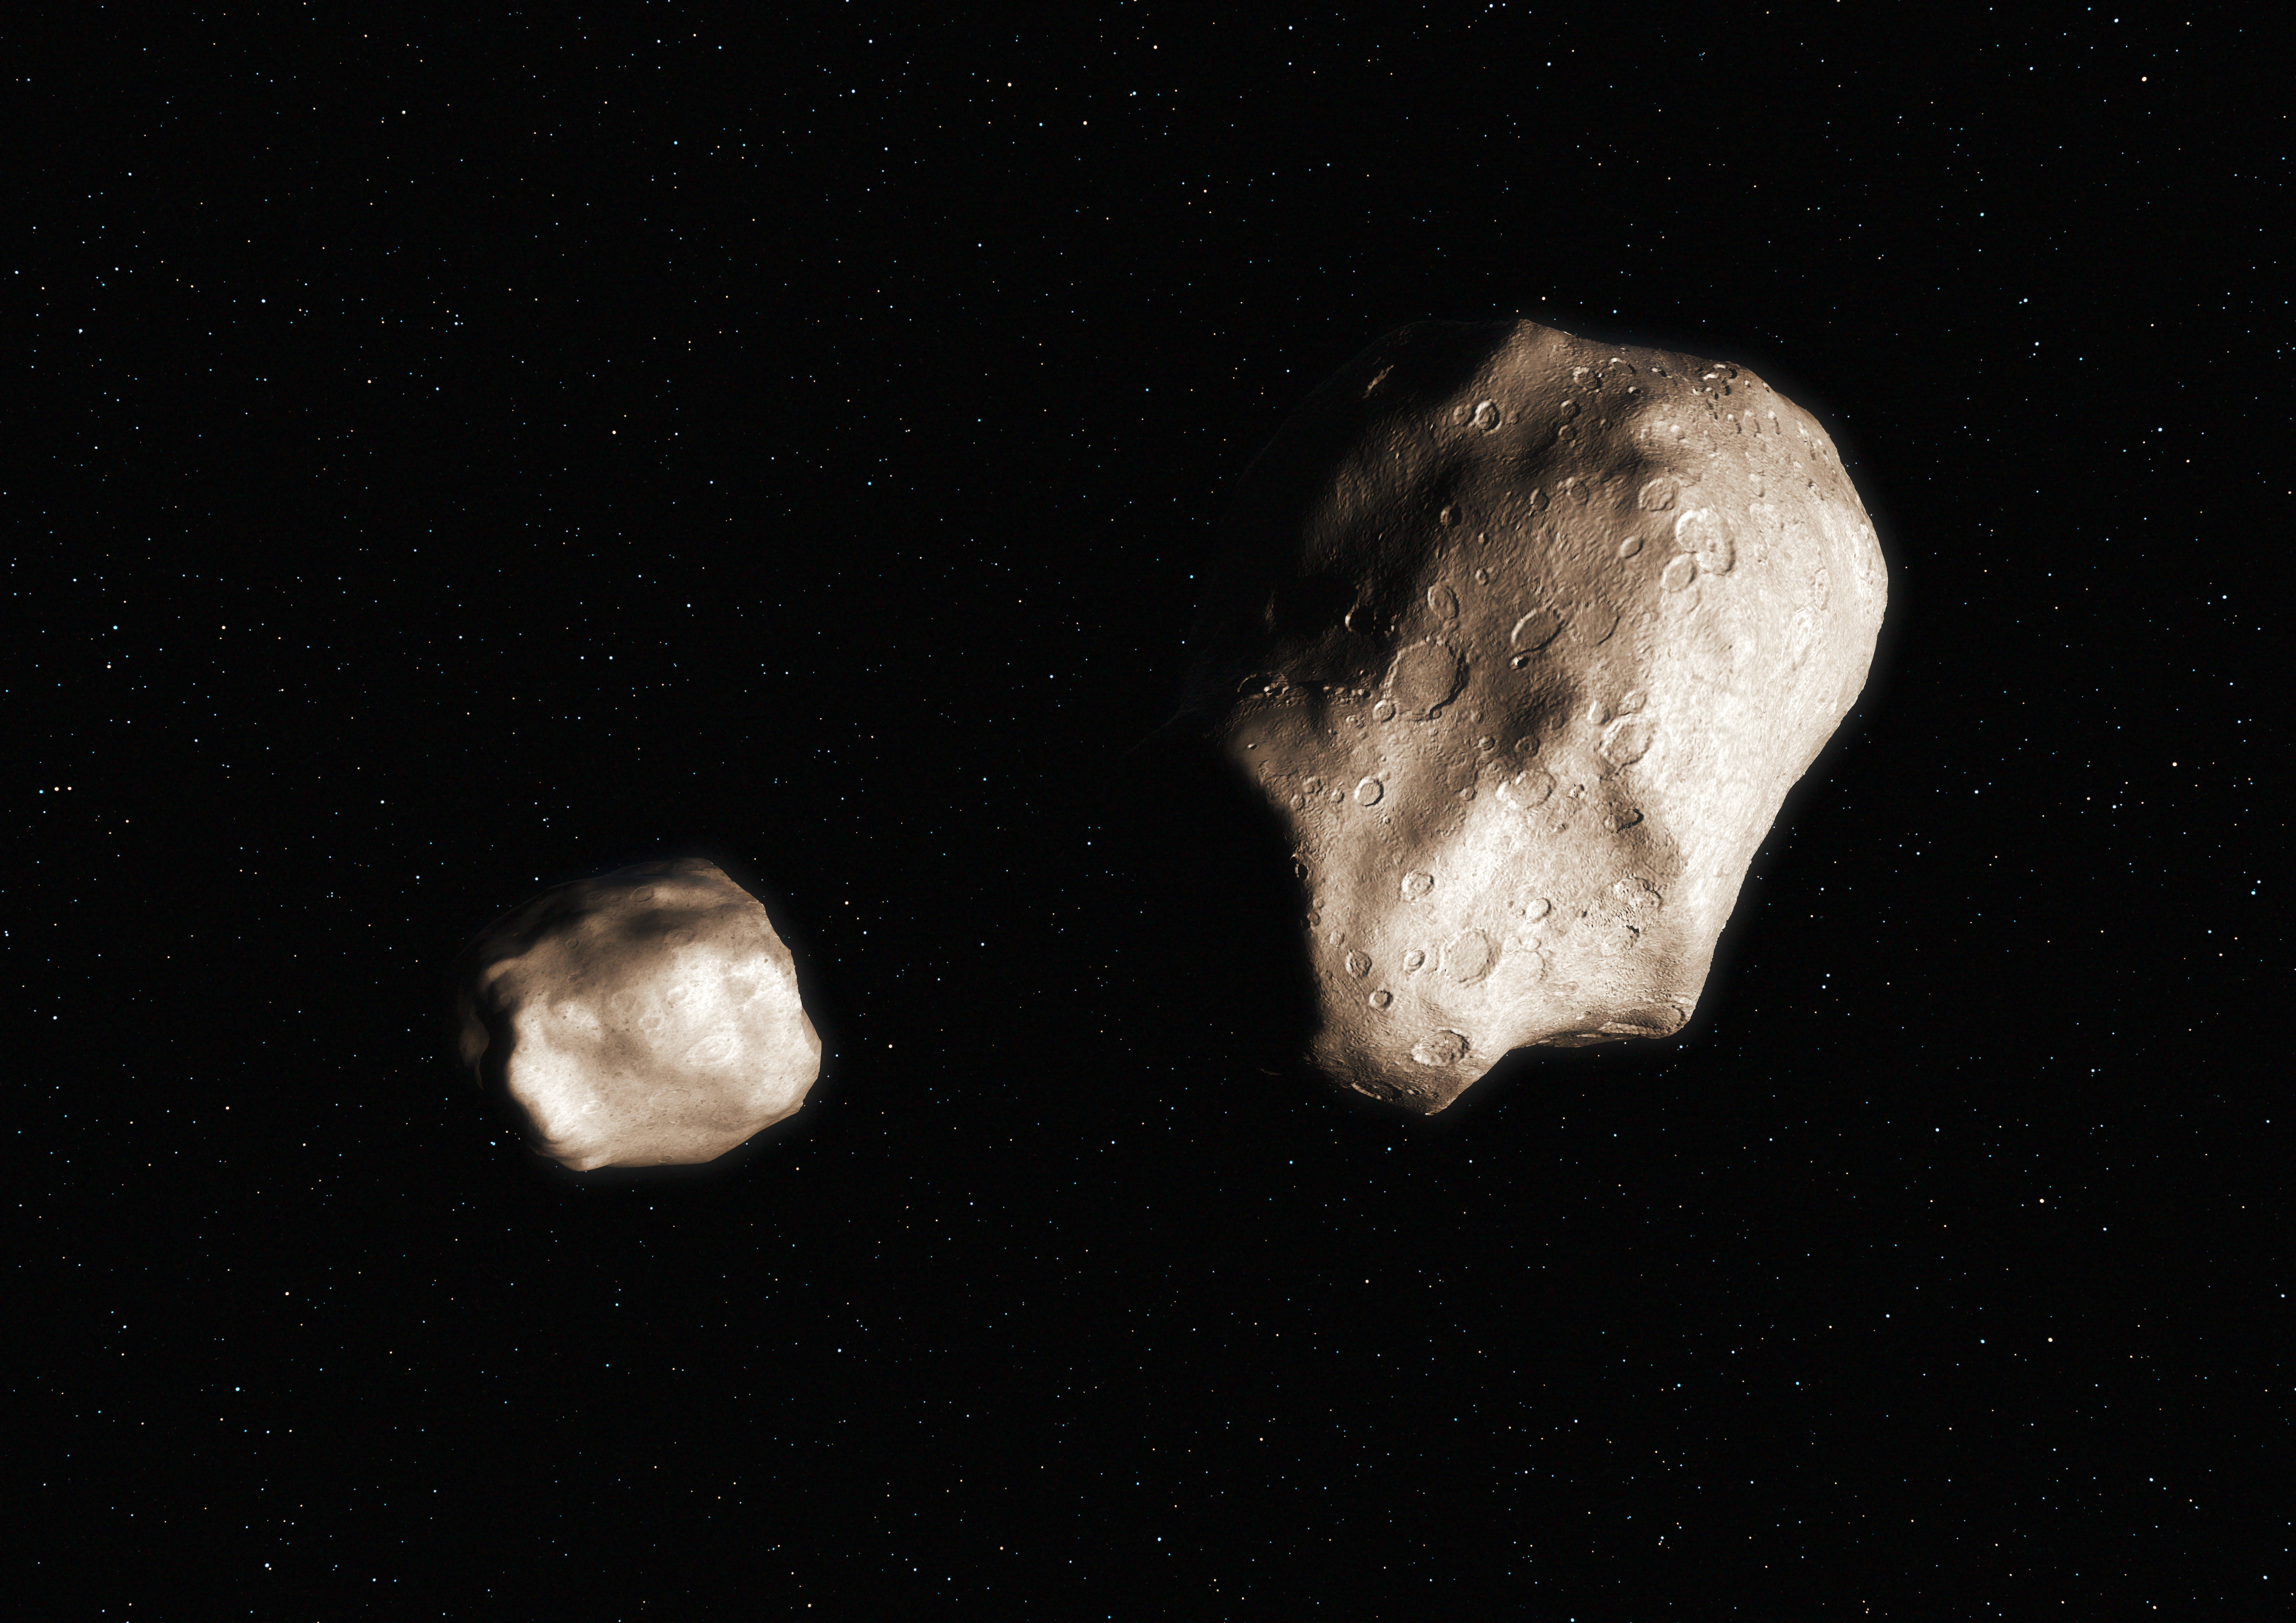

An asteroid that has split due to rotational fission (artist’s impression)

This artist’s impression shows an asteroid that has split up to due to rotational fission and become a binary. New work shows that such binaries will break apart and form two separate asteroids on similar, but independent, orbits around the Sun if the larger piece is more than five times as massive as the smaller.

Credit: ESO/M.Kornmesser/L. Calçada